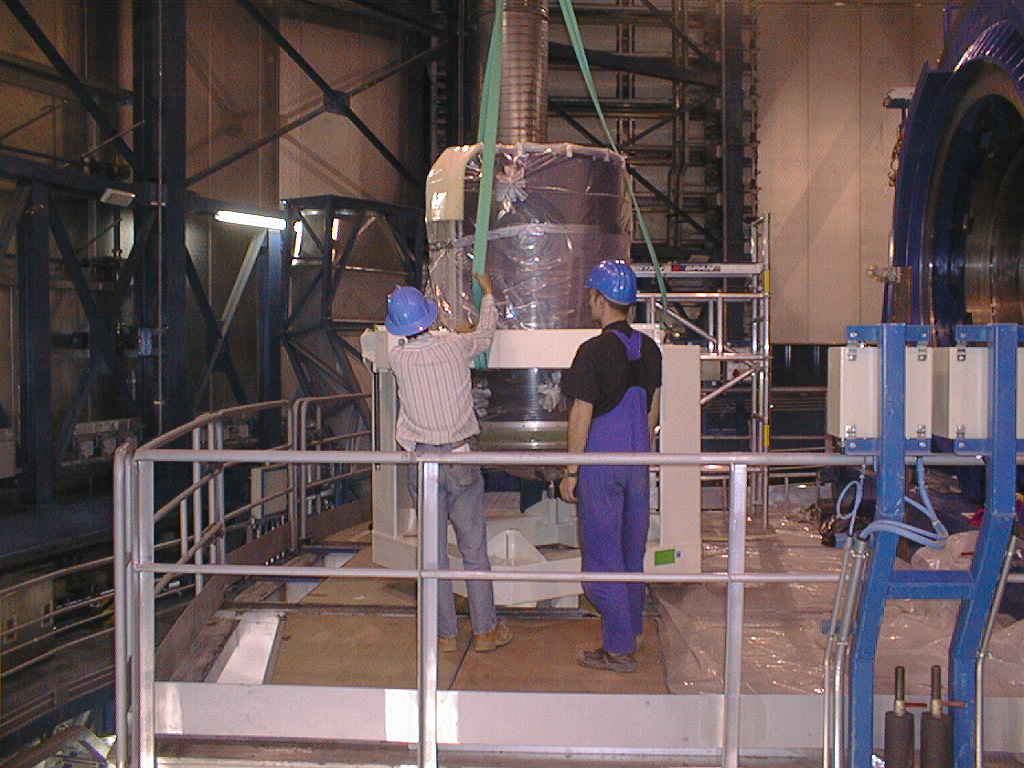

Installation of the M2 unit

The final phases of the assembly work on the first VLT 8.2-m Unit Telescope (UT1) at Paranal. The M2 Unit, now on the Nasmyth platform, is removed from the handling device. (Photo obtained on March 10, 1998).

Credit: ESO